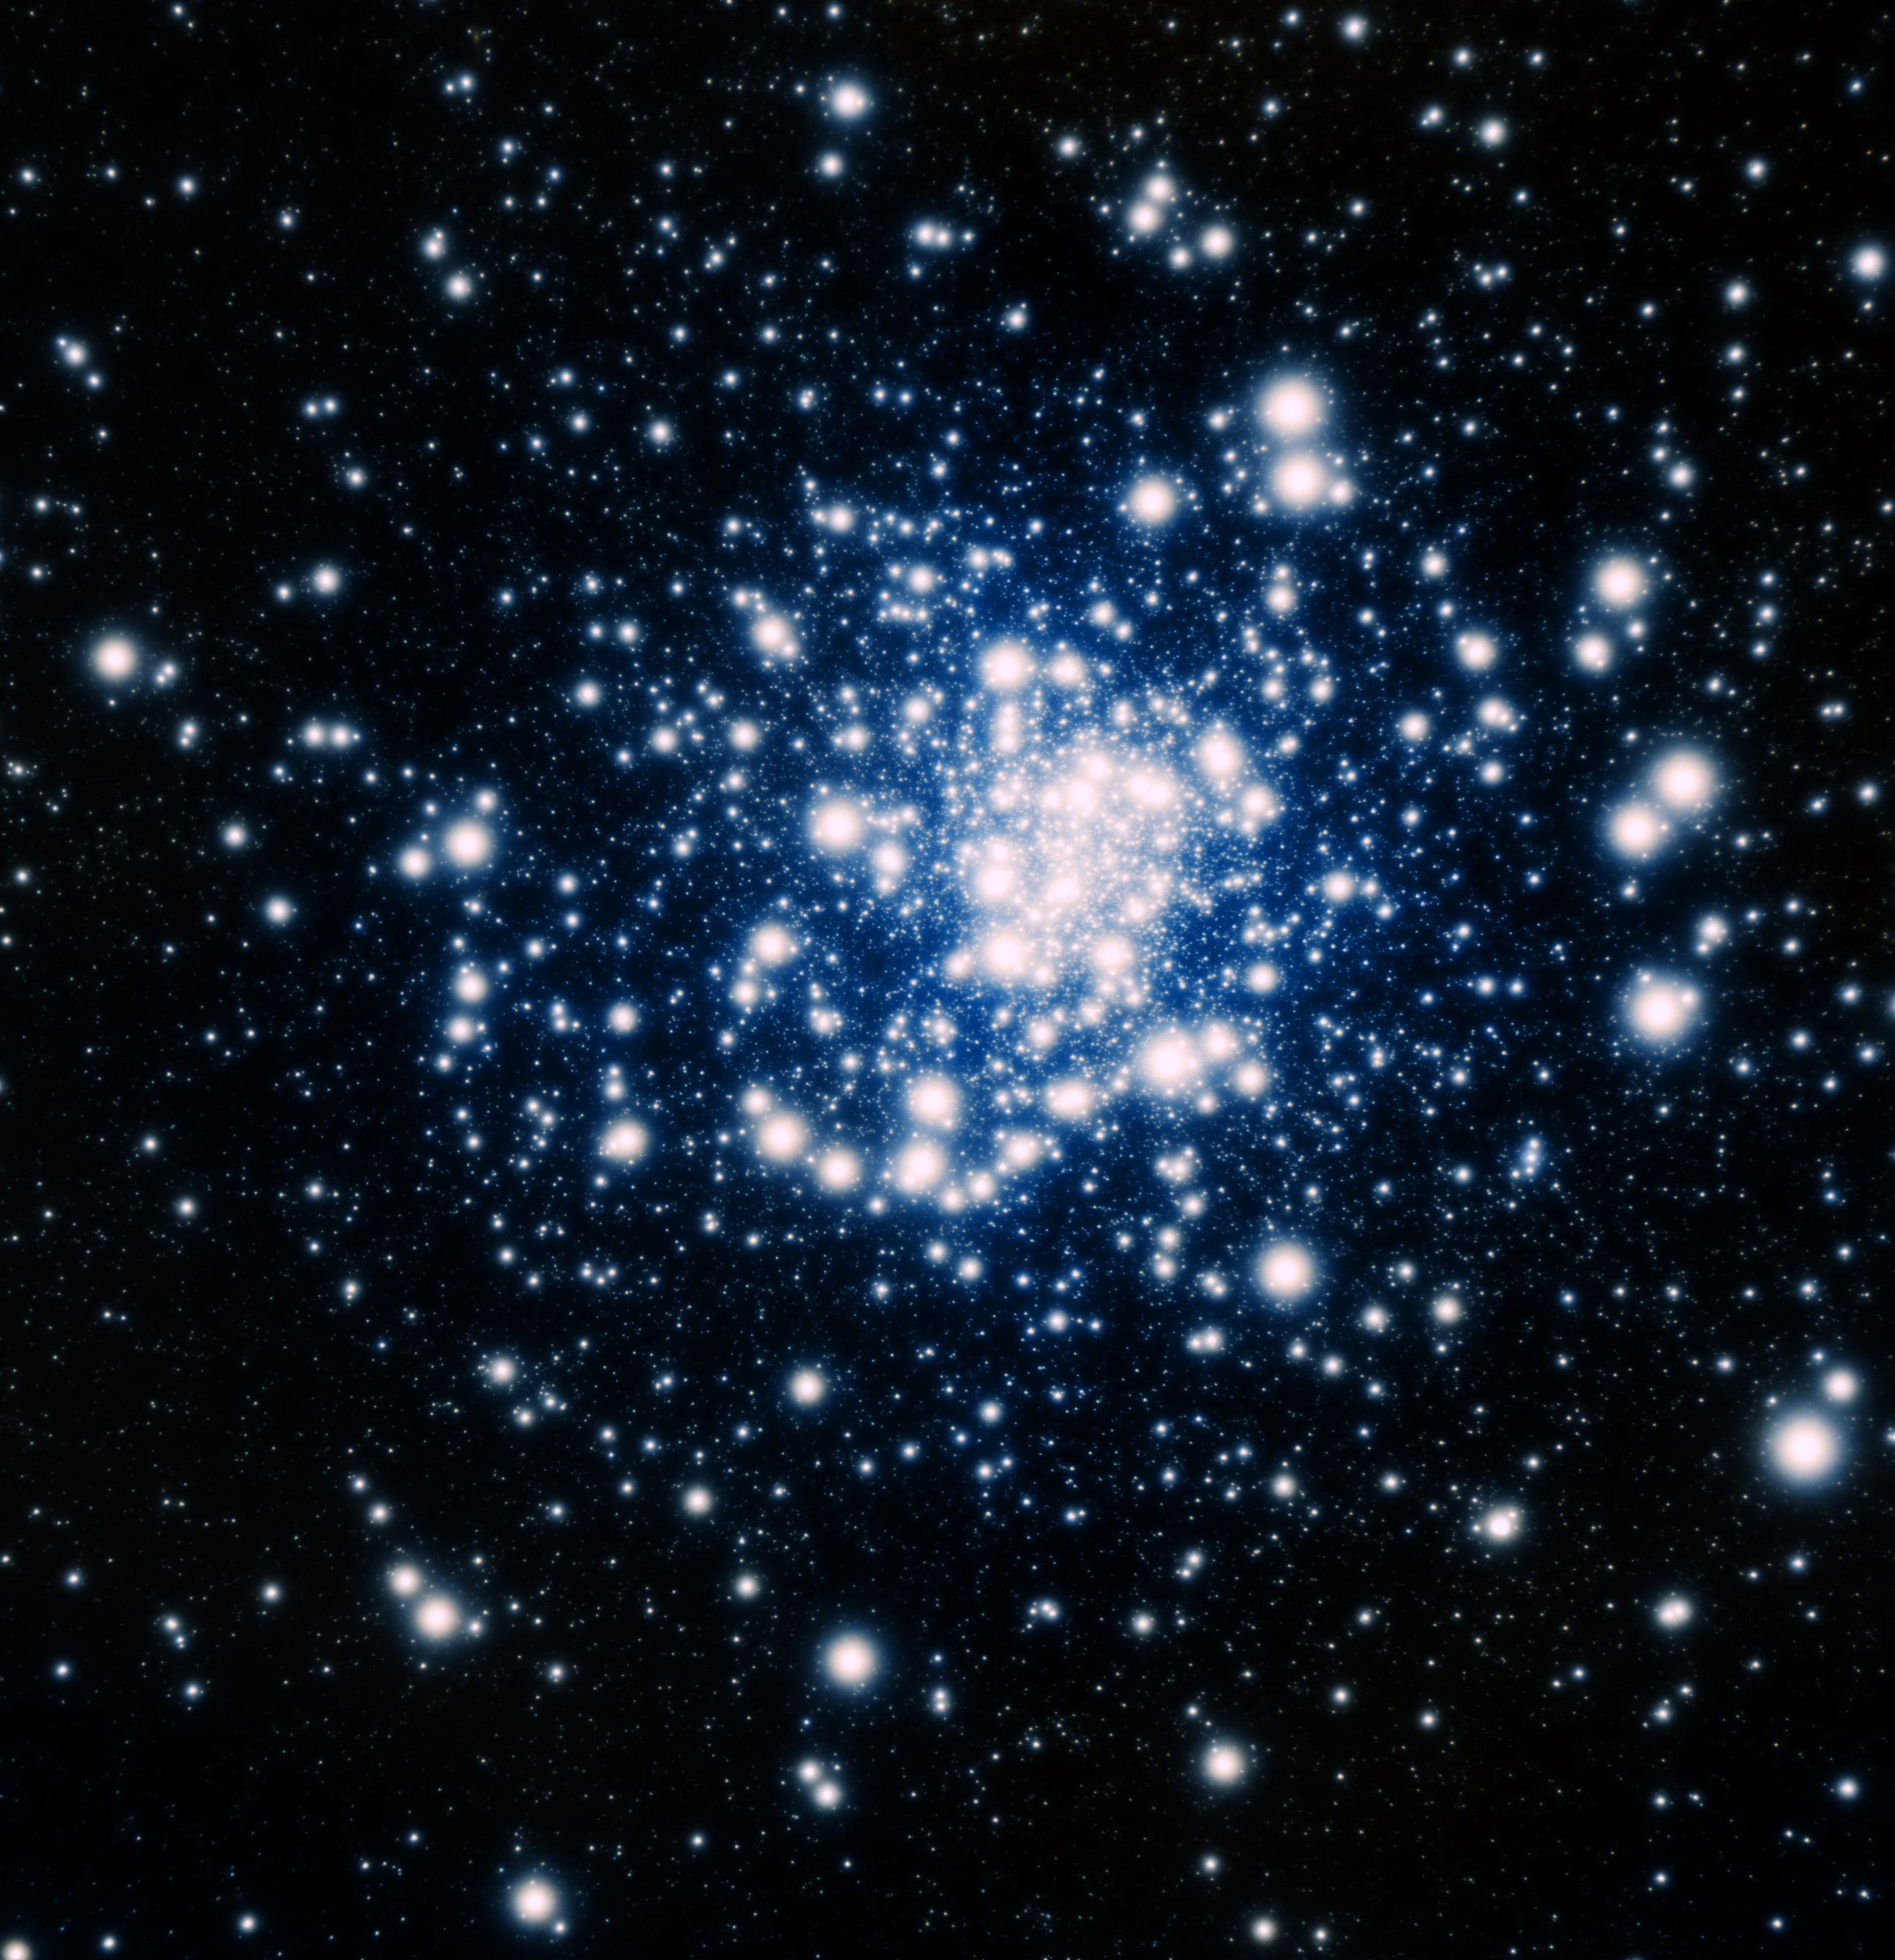

NGC 1851

This near-infrared image obtained with GeMS adaptive optics system resolves the stars inside NGC 1851, an ancient globular star cluster some 40,000 light-years away.

Credit: International Gemini Observatory, Alan McConnachie (Herzberg Institute of Astrophysics) and T.A. Rector (University of Alaska Anchorage)